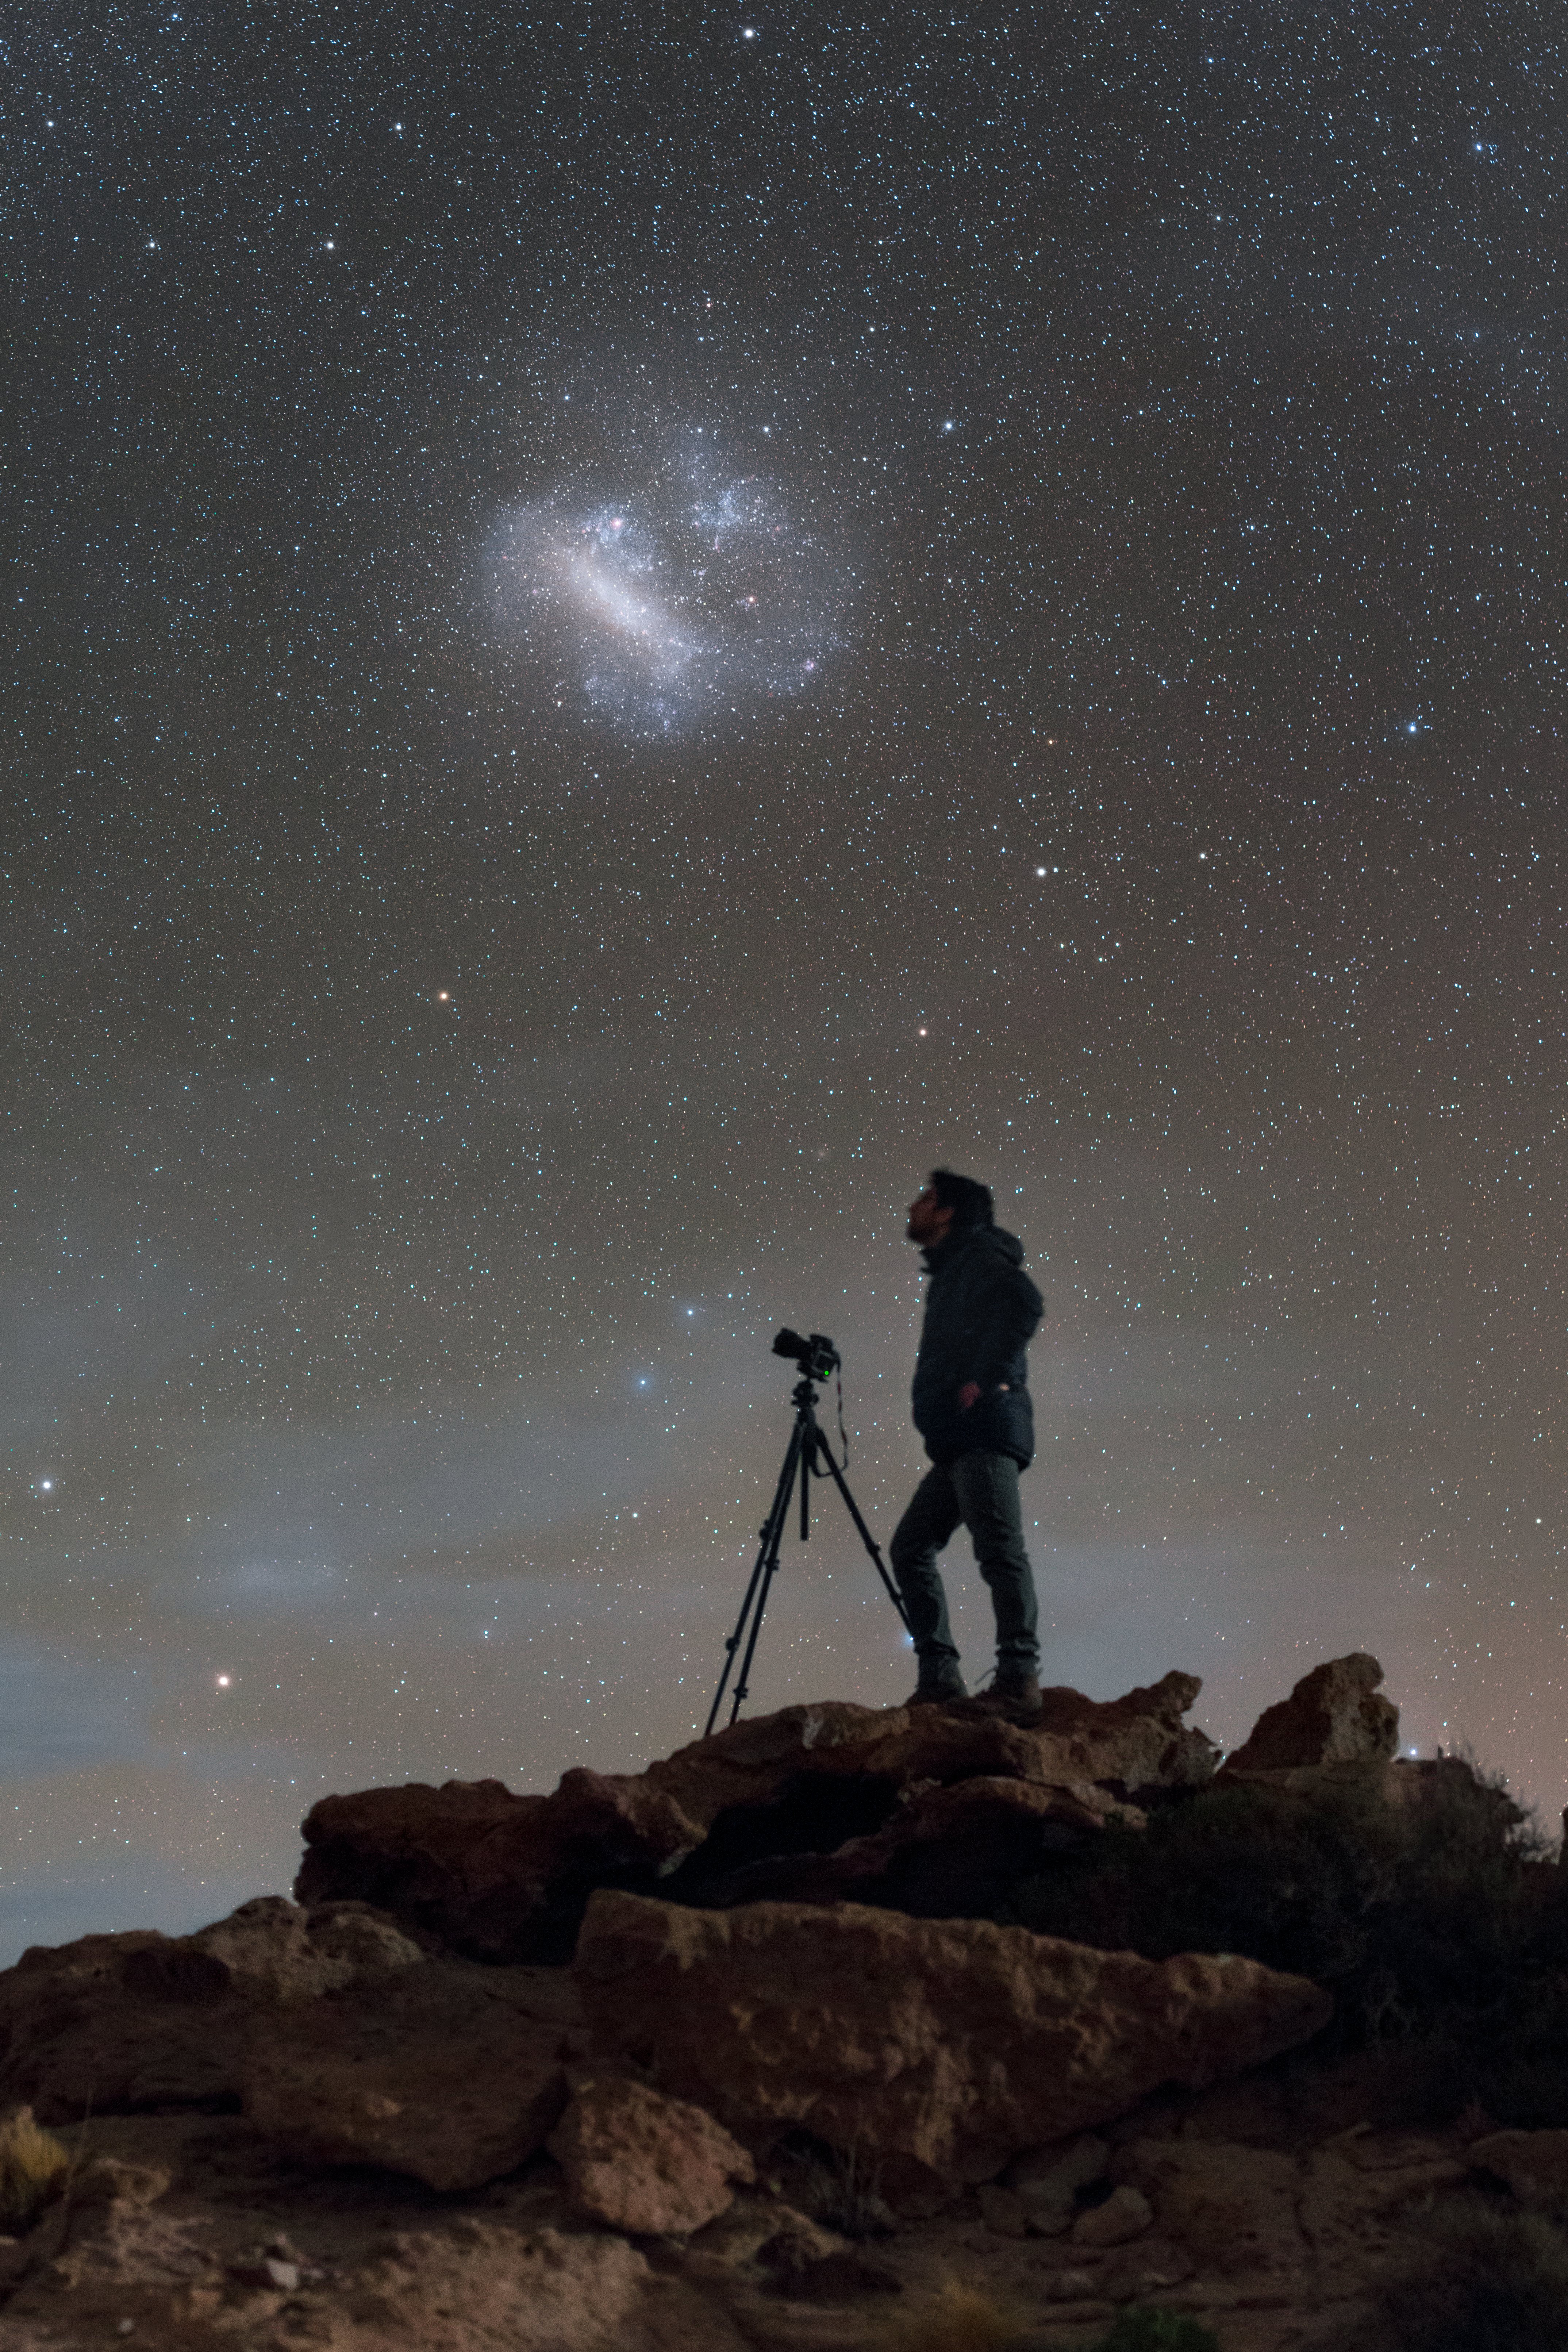

Southern Stargazing

Posing here under the splendours of the southern sky is Babak A. Tafreshi, one of ESO’s Photo Ambassadors. Babak is standing on part of the massive Miñiques volcanic complex, located in the Antofagasta region of Chile’s Atacama Desert. This region is also home to ESO’s Paranal Observatory, where the Very Large Telescope (VLT) gazes up at the sky, observing exotic phenomena such as gamma-ray bursts, extrasolar planets, and supermassive black holes.

Each of the VLT’s constituent telescopes can detect objects roughly four billion times fainter than the naked eye can see, giving it a far richer view of the Universe than is available to humans. However, the skies above the Atacama are some of the clearest and darkest in the world — so it’s little wonder that Babak stands in awe beneath it all.

The spectacular swirl of blue above Babak’s head is the Large Magellanic Cloud (LMC), a dwarf galaxy that orbits the Milky Way. It is part of the Local Group and is the third closest galaxy to us, lying approximately 163 000 light-years away. The LMC used to be classified as an irregular galaxy, but astronomers now think it was originally a barred spiral galaxy before its shape was distorted by the gravitational influence of the Milky Way and the nearby Small Magellanic Cloud (SMC). A bridge of gas filled with protostars connects the SMC to the LMC, providing evidence of tidal interactions between the two galaxies.

Credit: ESO/P. Horálek